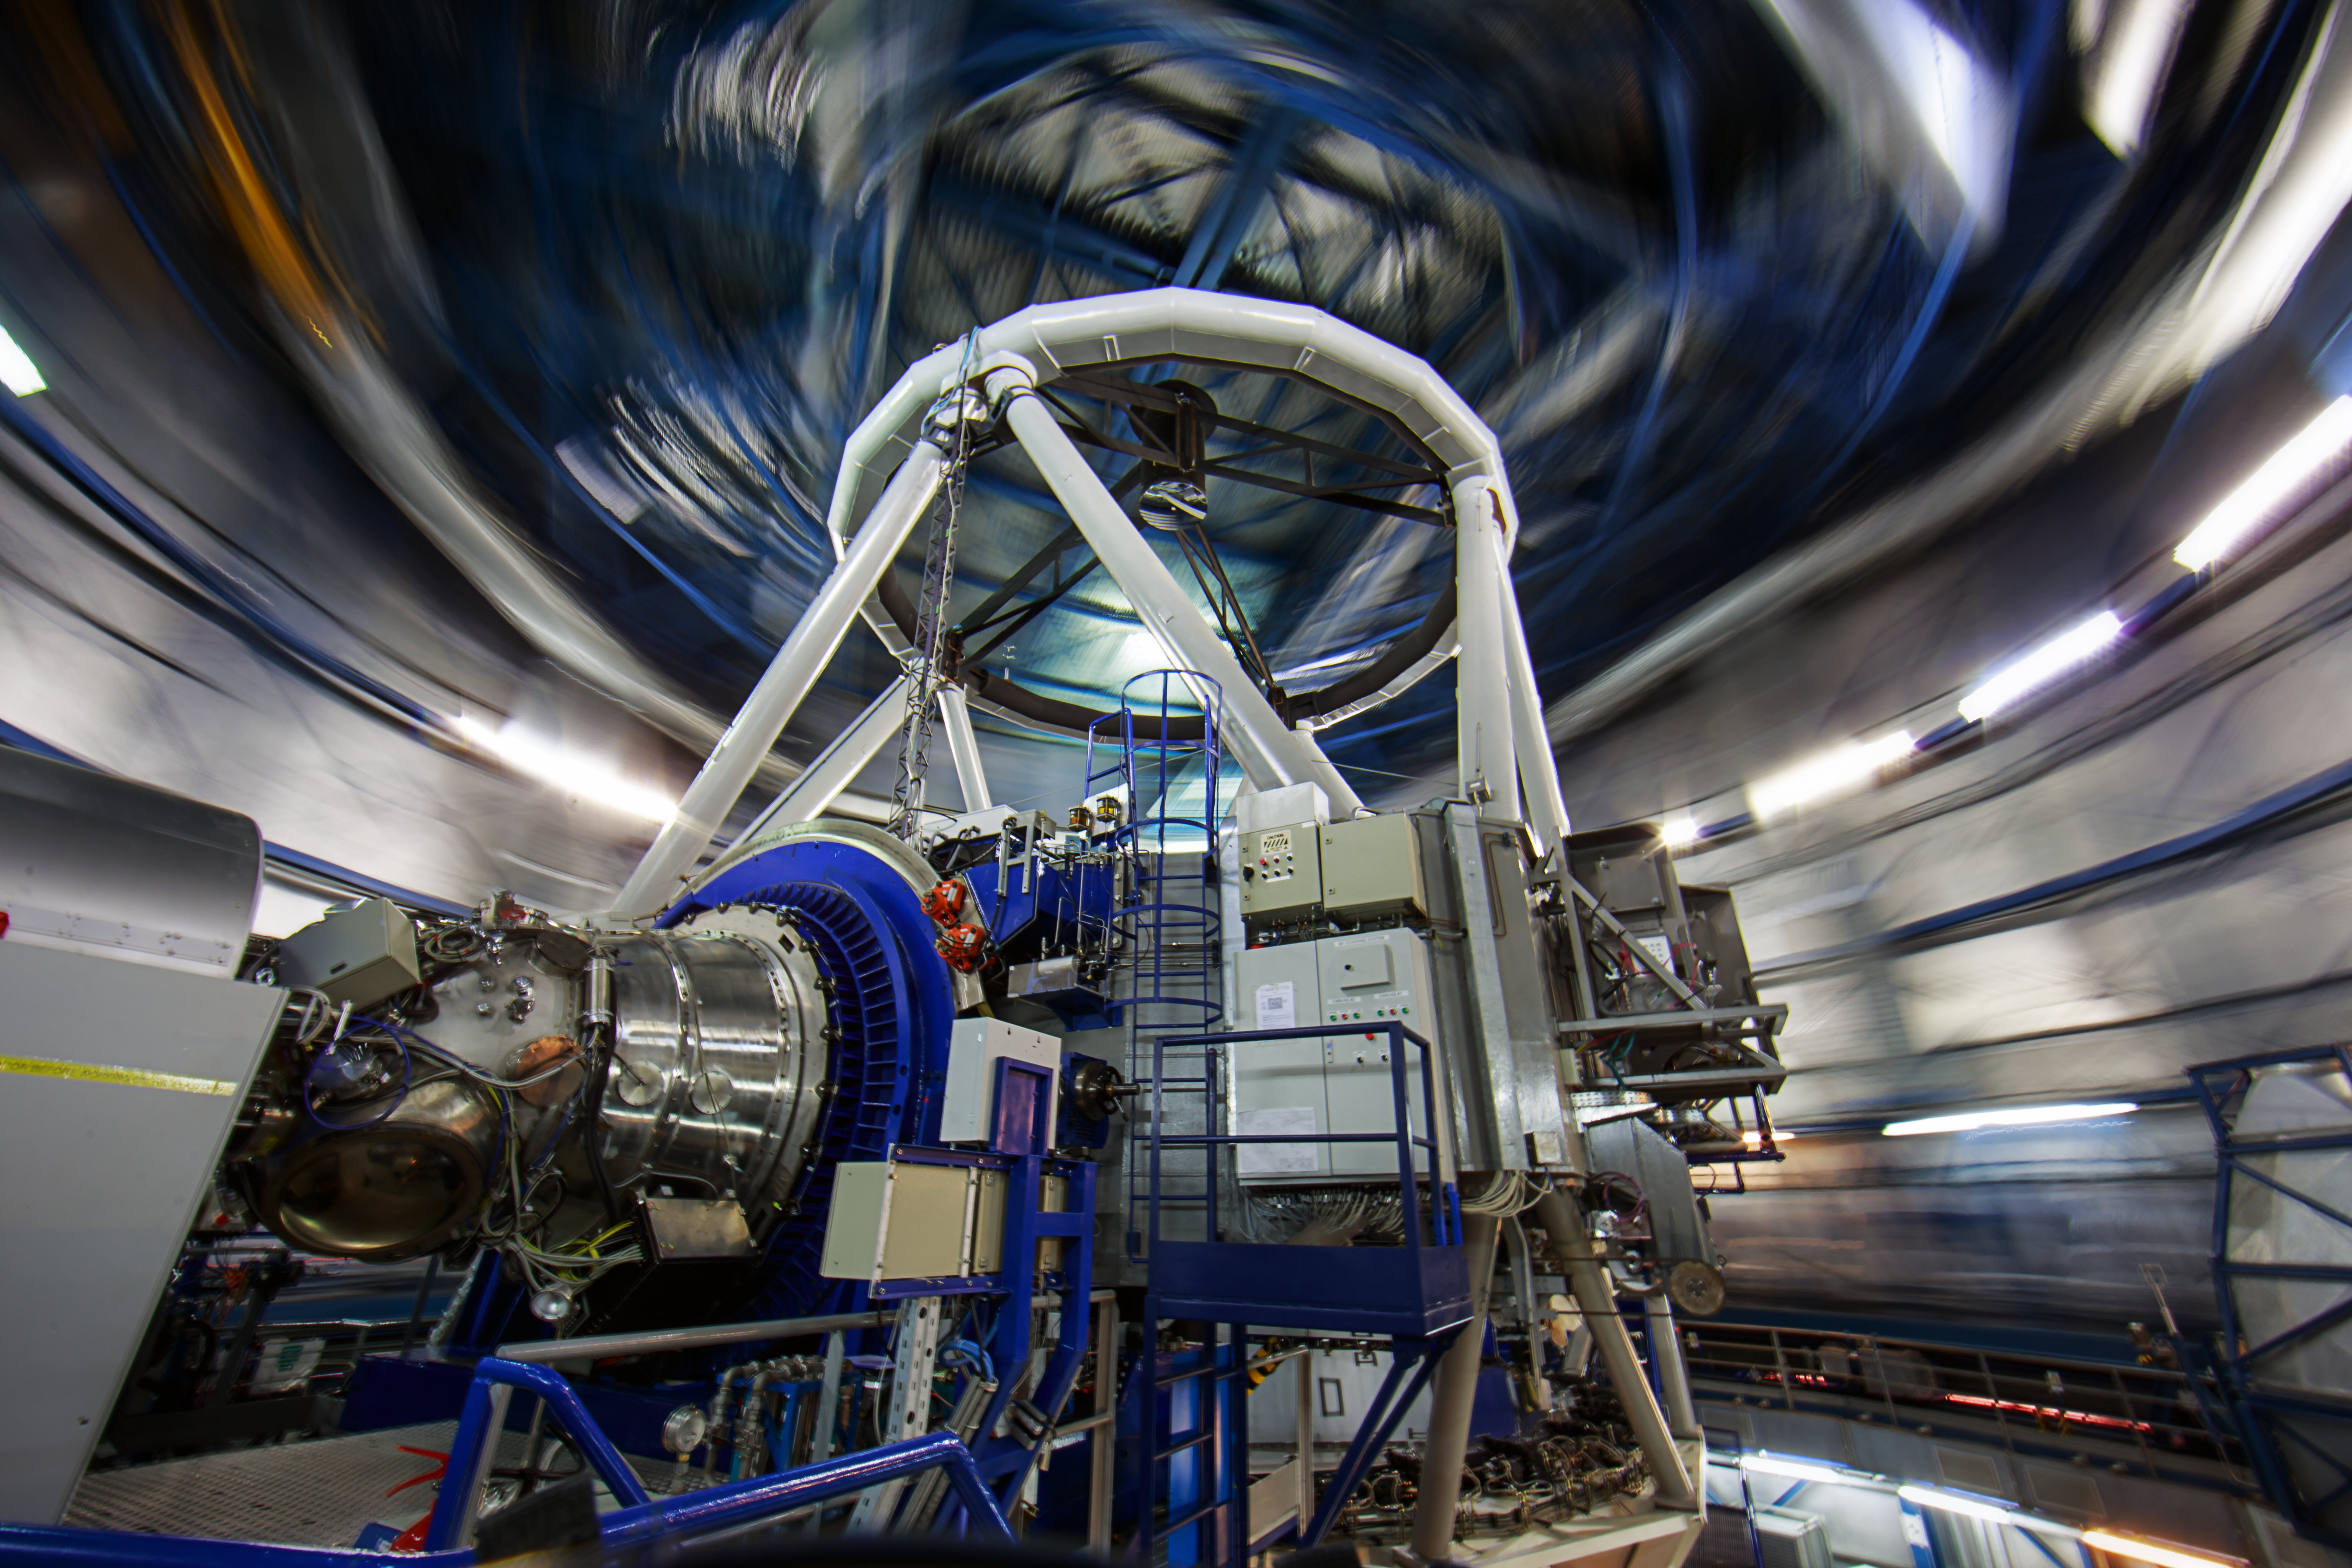

HAWK-I at VLT during the UHD Expedition

HAWK-I, attached to Yepun, Unit Telescope number 4 of ESO's Very Large Telescope. Captured during the ESO Ultra HD Expedition.

Credit: ESO/B. Tafreshi (twanight.org)